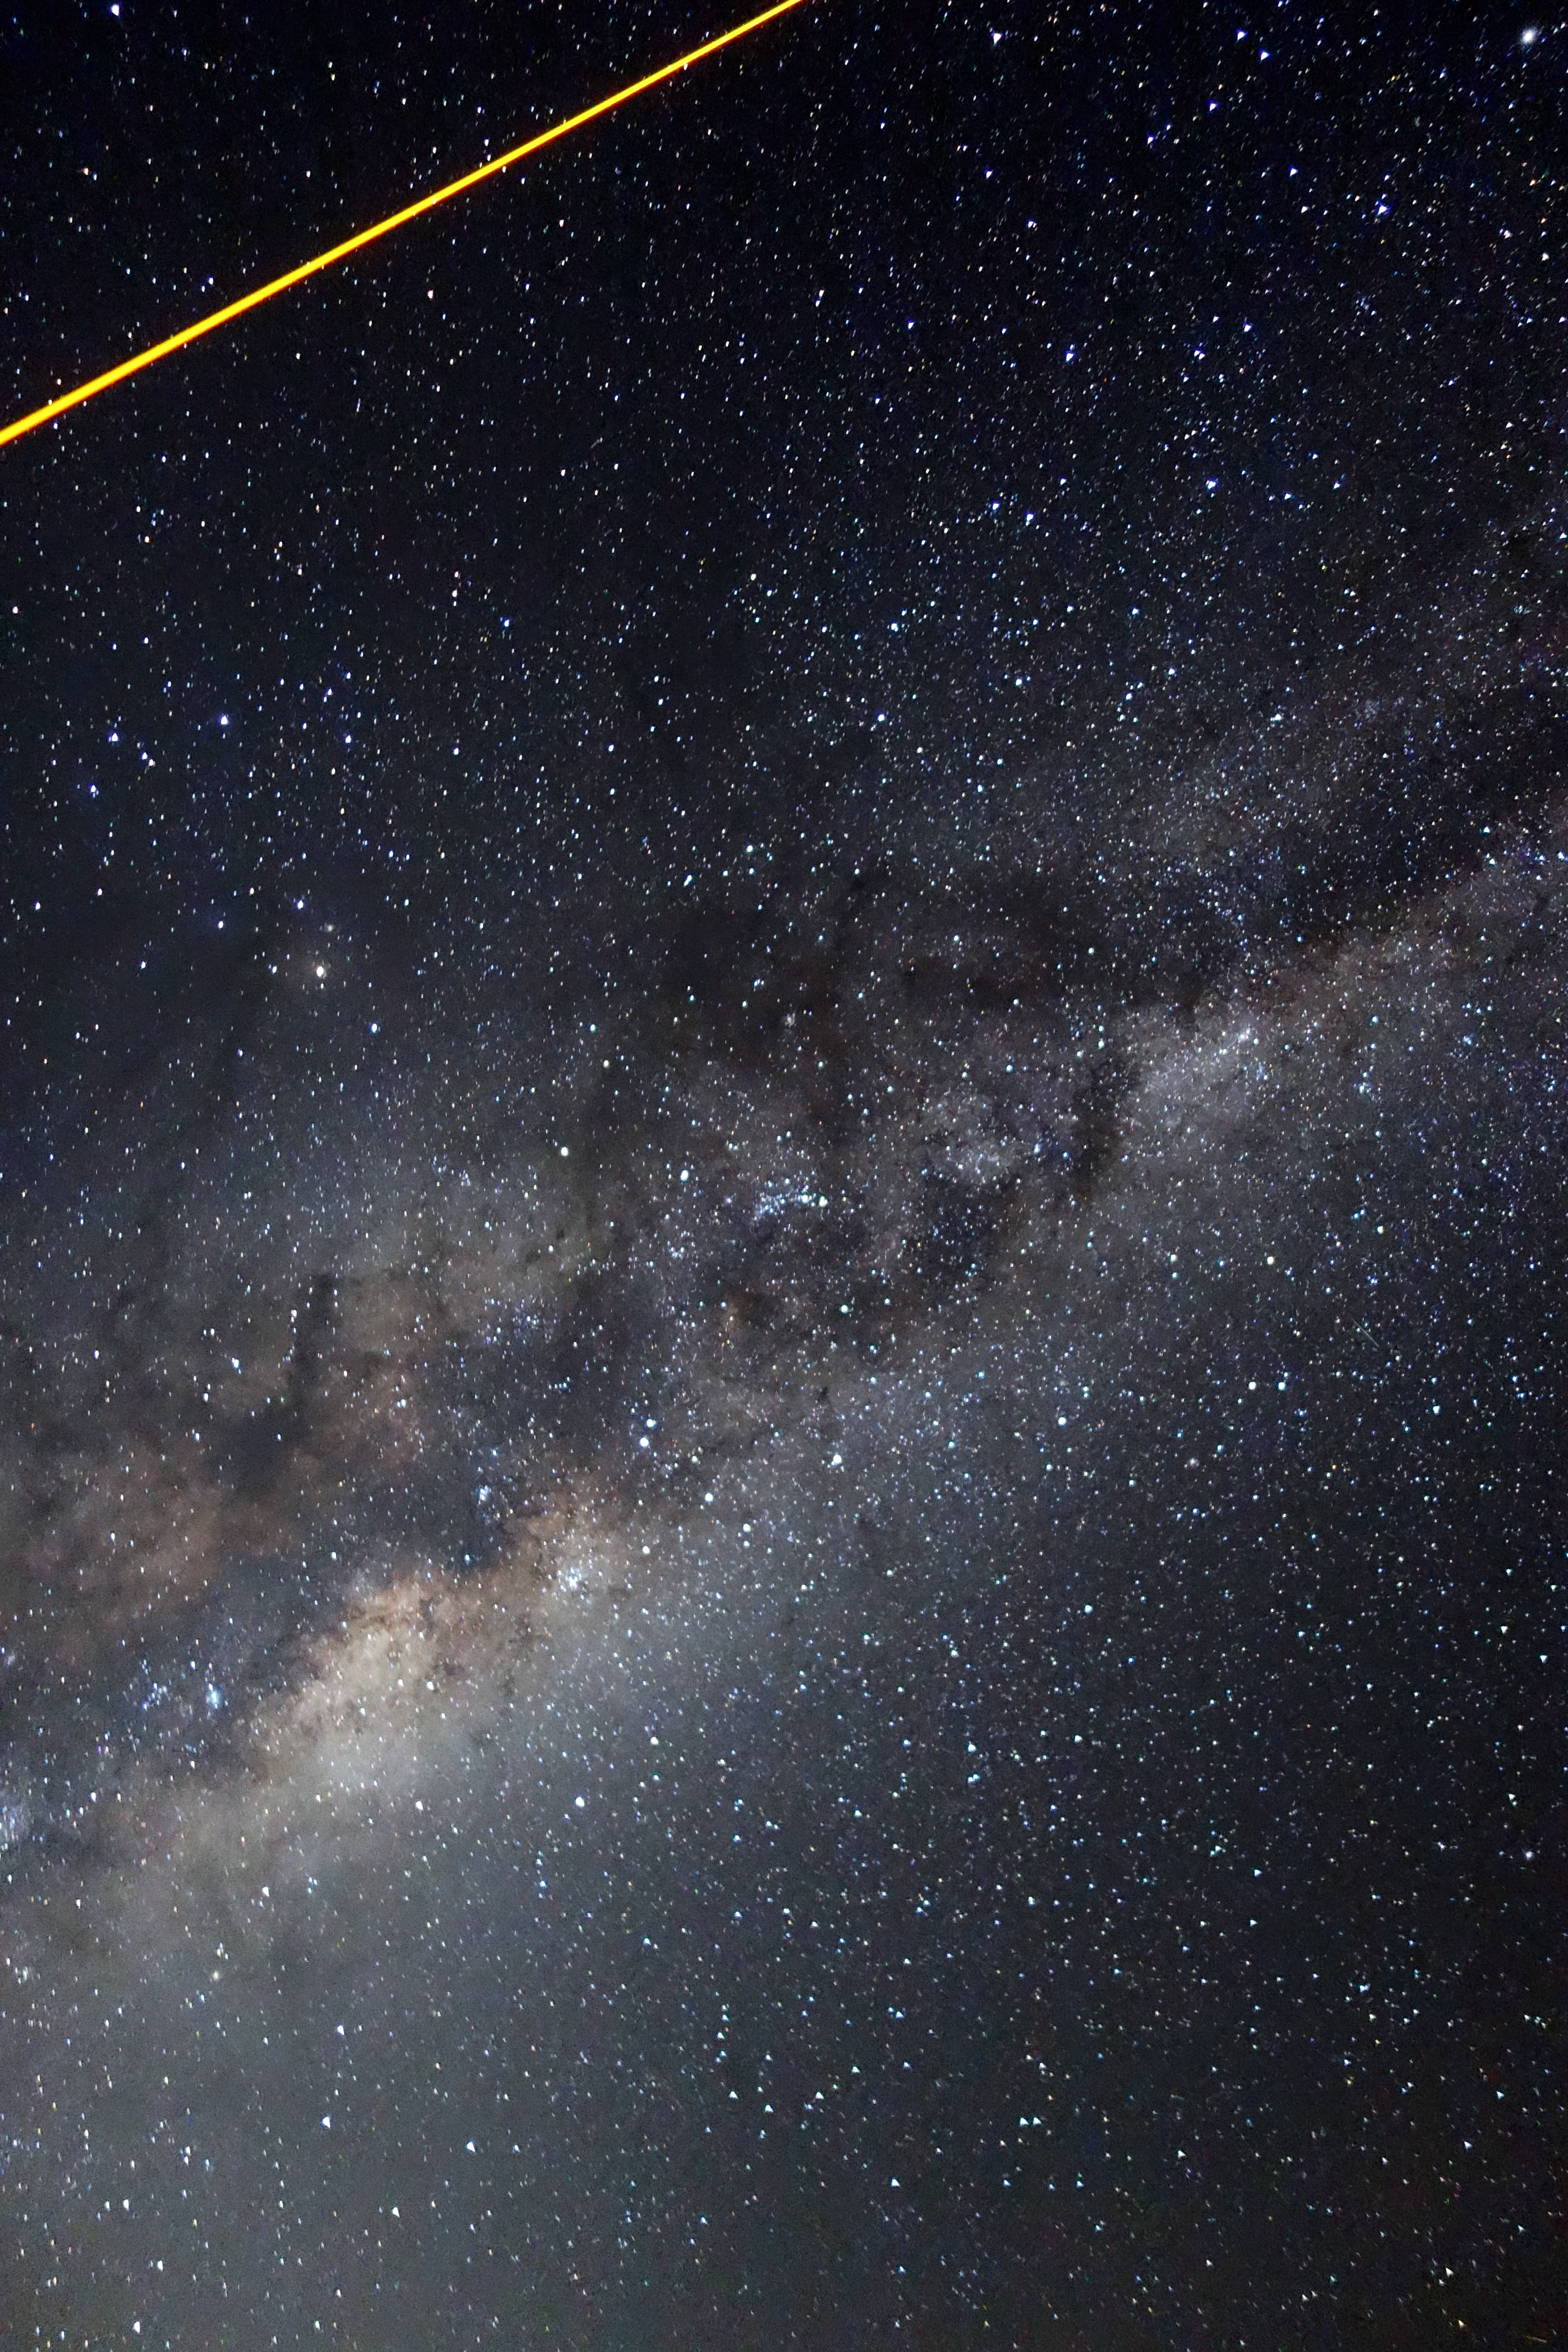

Laser over the Milky Way

This image shows the laser used to create a guide star passing over the Milky Way in the background.

Credit: ESO/J. Girard (djulik.com)